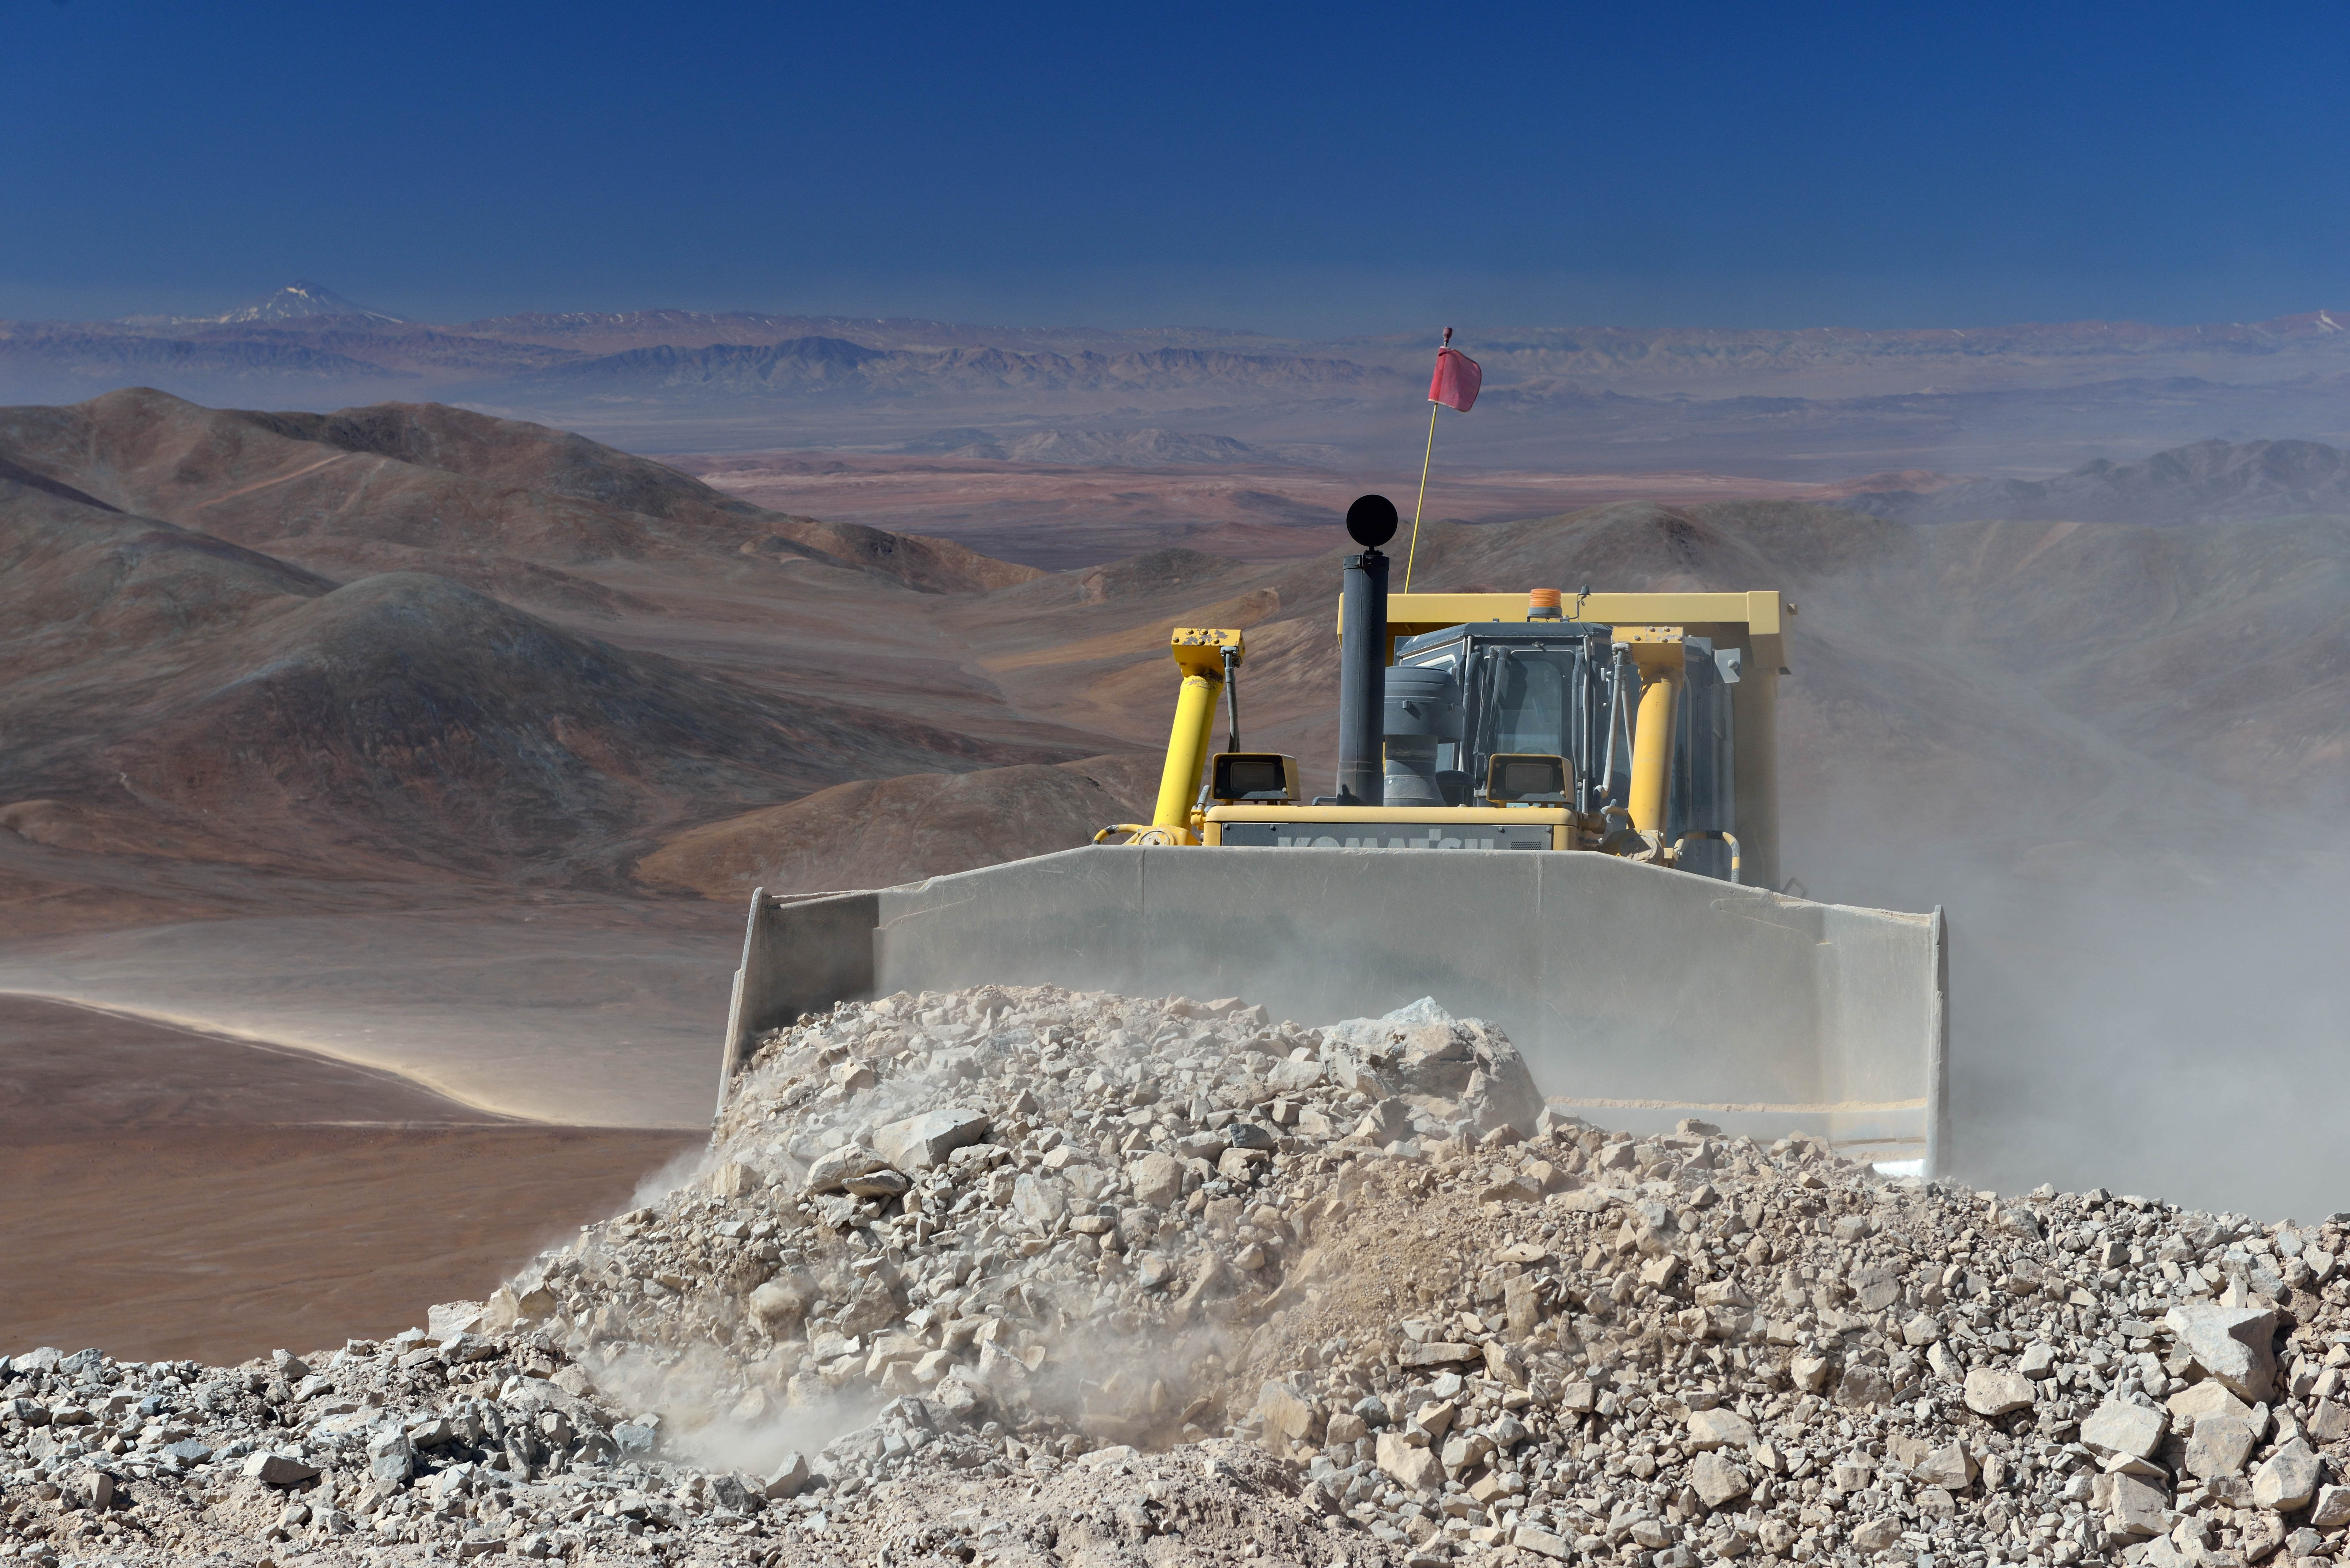

Bulldozer at work

A bulldozer at the consctruction site of the new road, leading up to Cerro Armazones, the furture place of the ELT.

Credit: ESO/G. Hüdepohl (atacamaphoto.com)